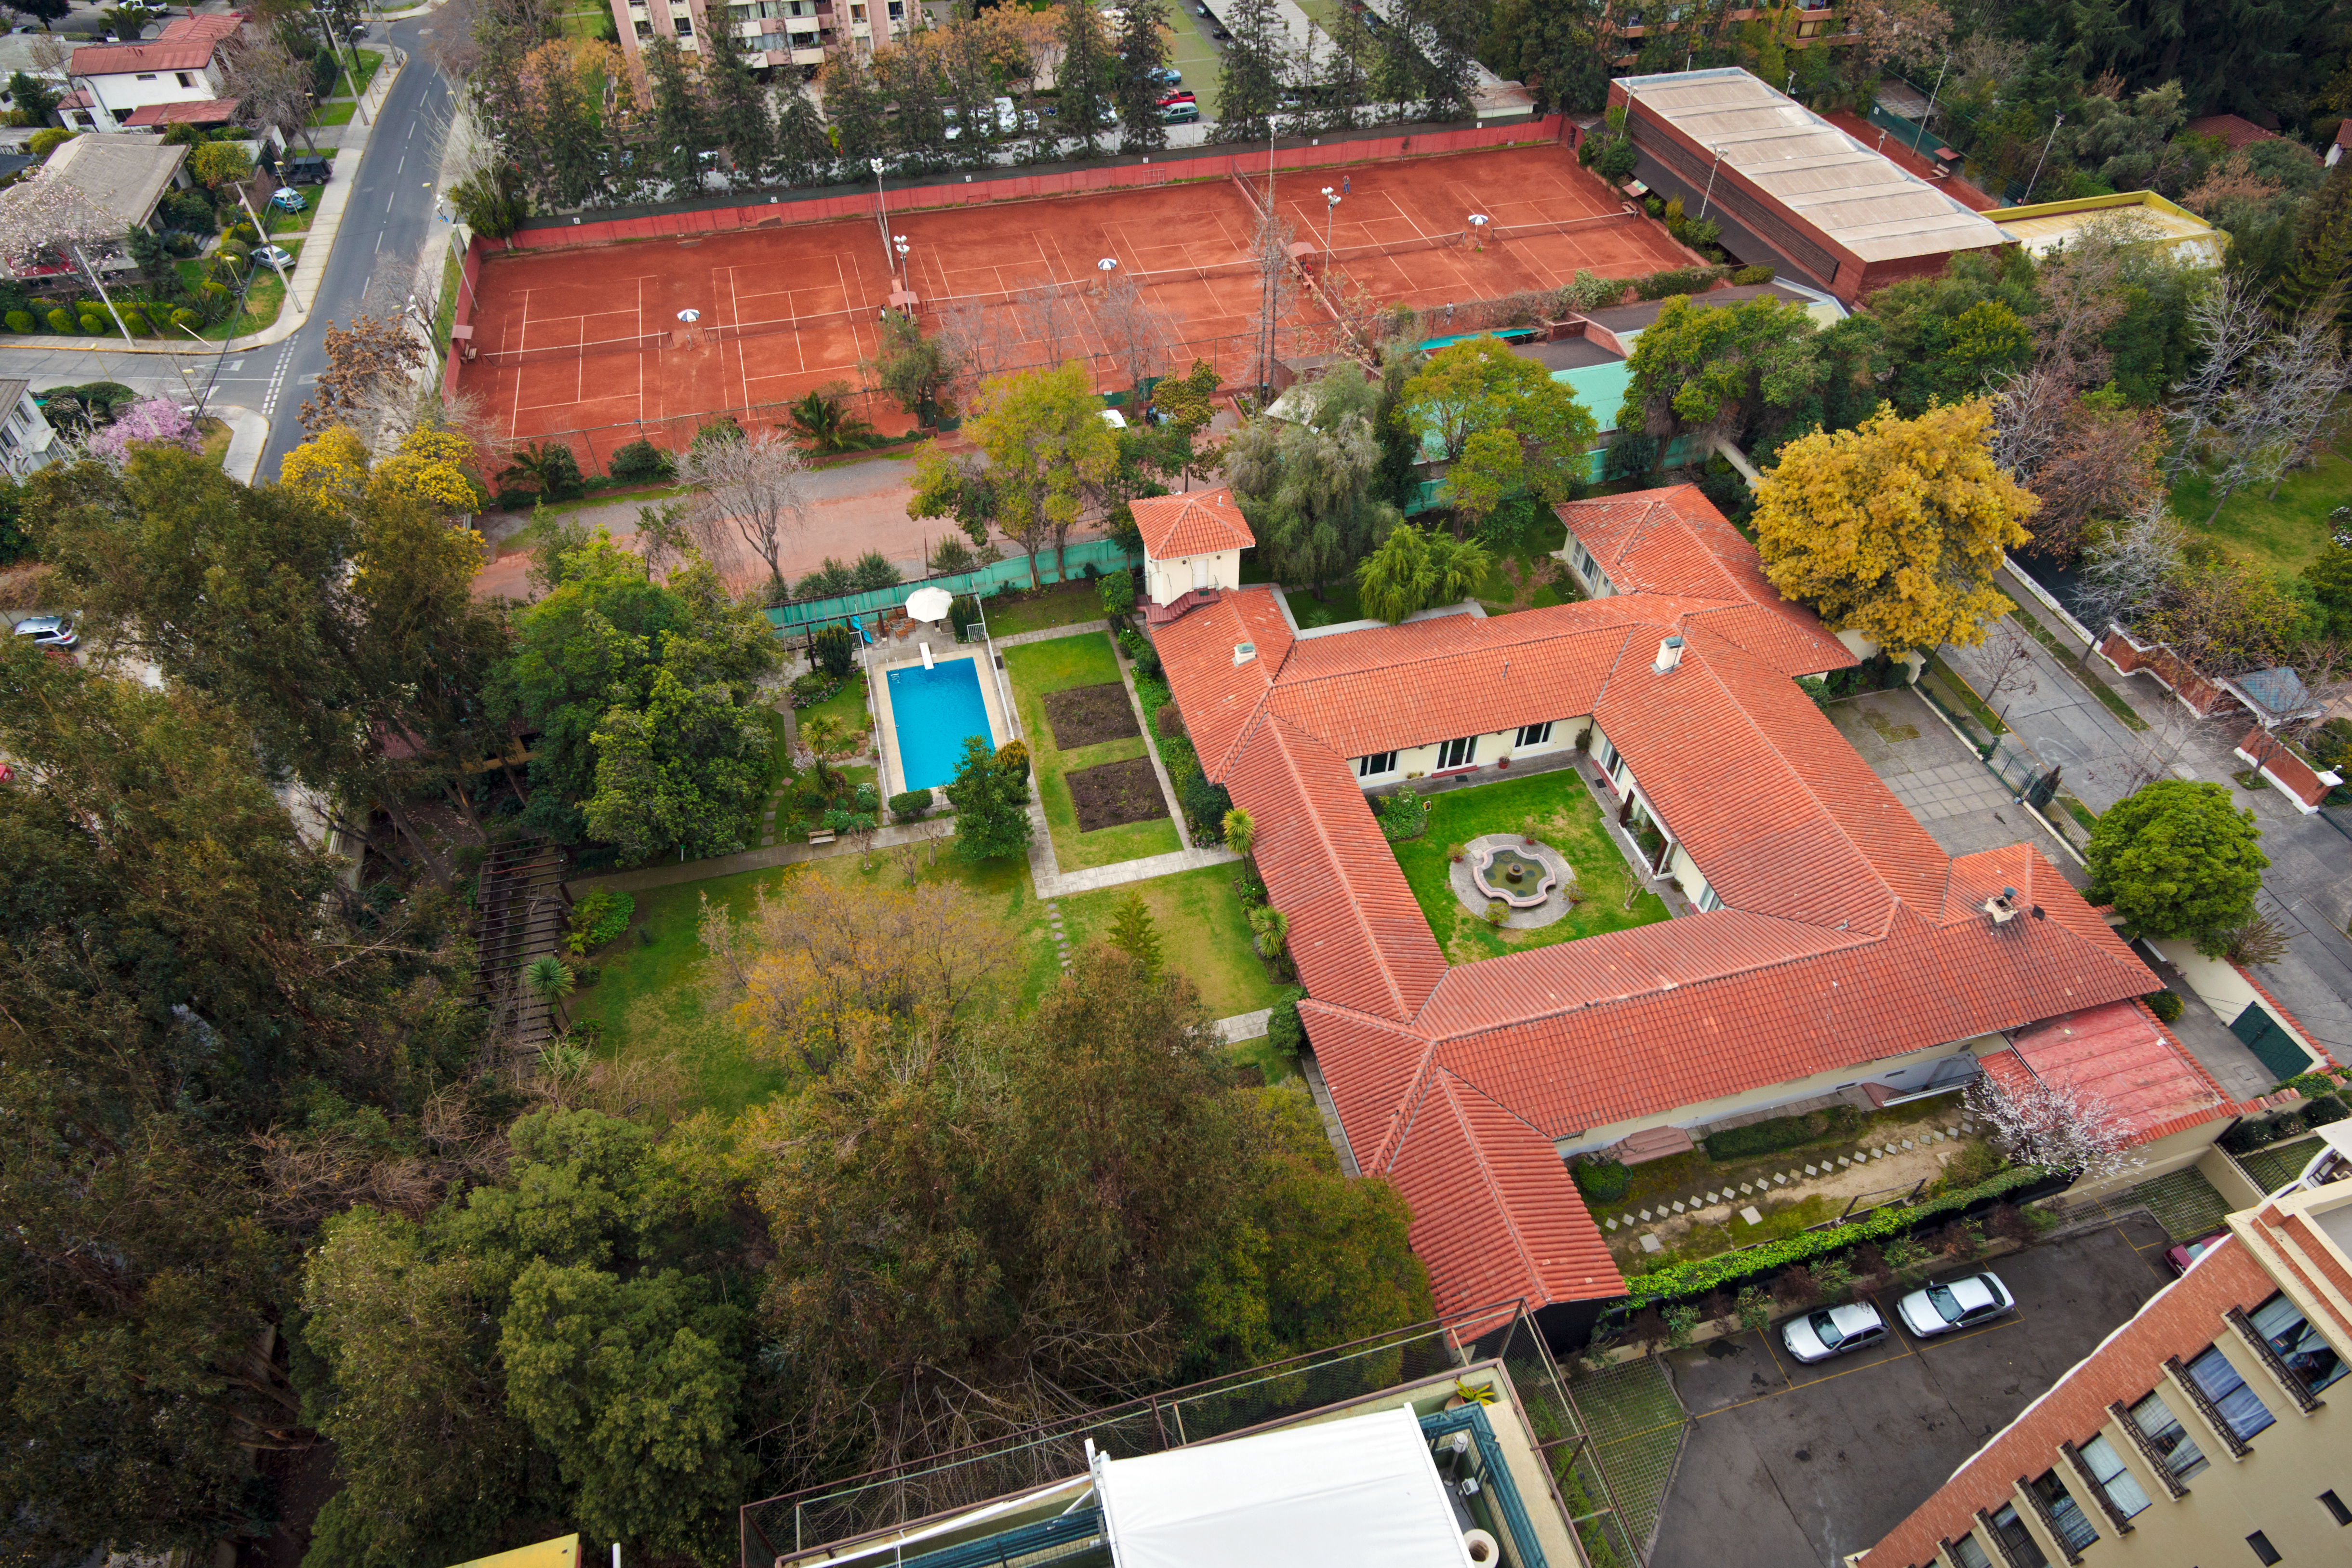

Vitacura Guesthouse from above

The Guesthouse was bought in 1964 as a place where personnel travelling from Europe to Chile could have some rest before going into the mountain. It the early years it served for both the administrative offices and for lodging visitors from Europe. In the 1970s it was contemplated to sell the Guesthouse and incorporate its function for visitors into the Vitacura Headquarters building.

Credit: ESO